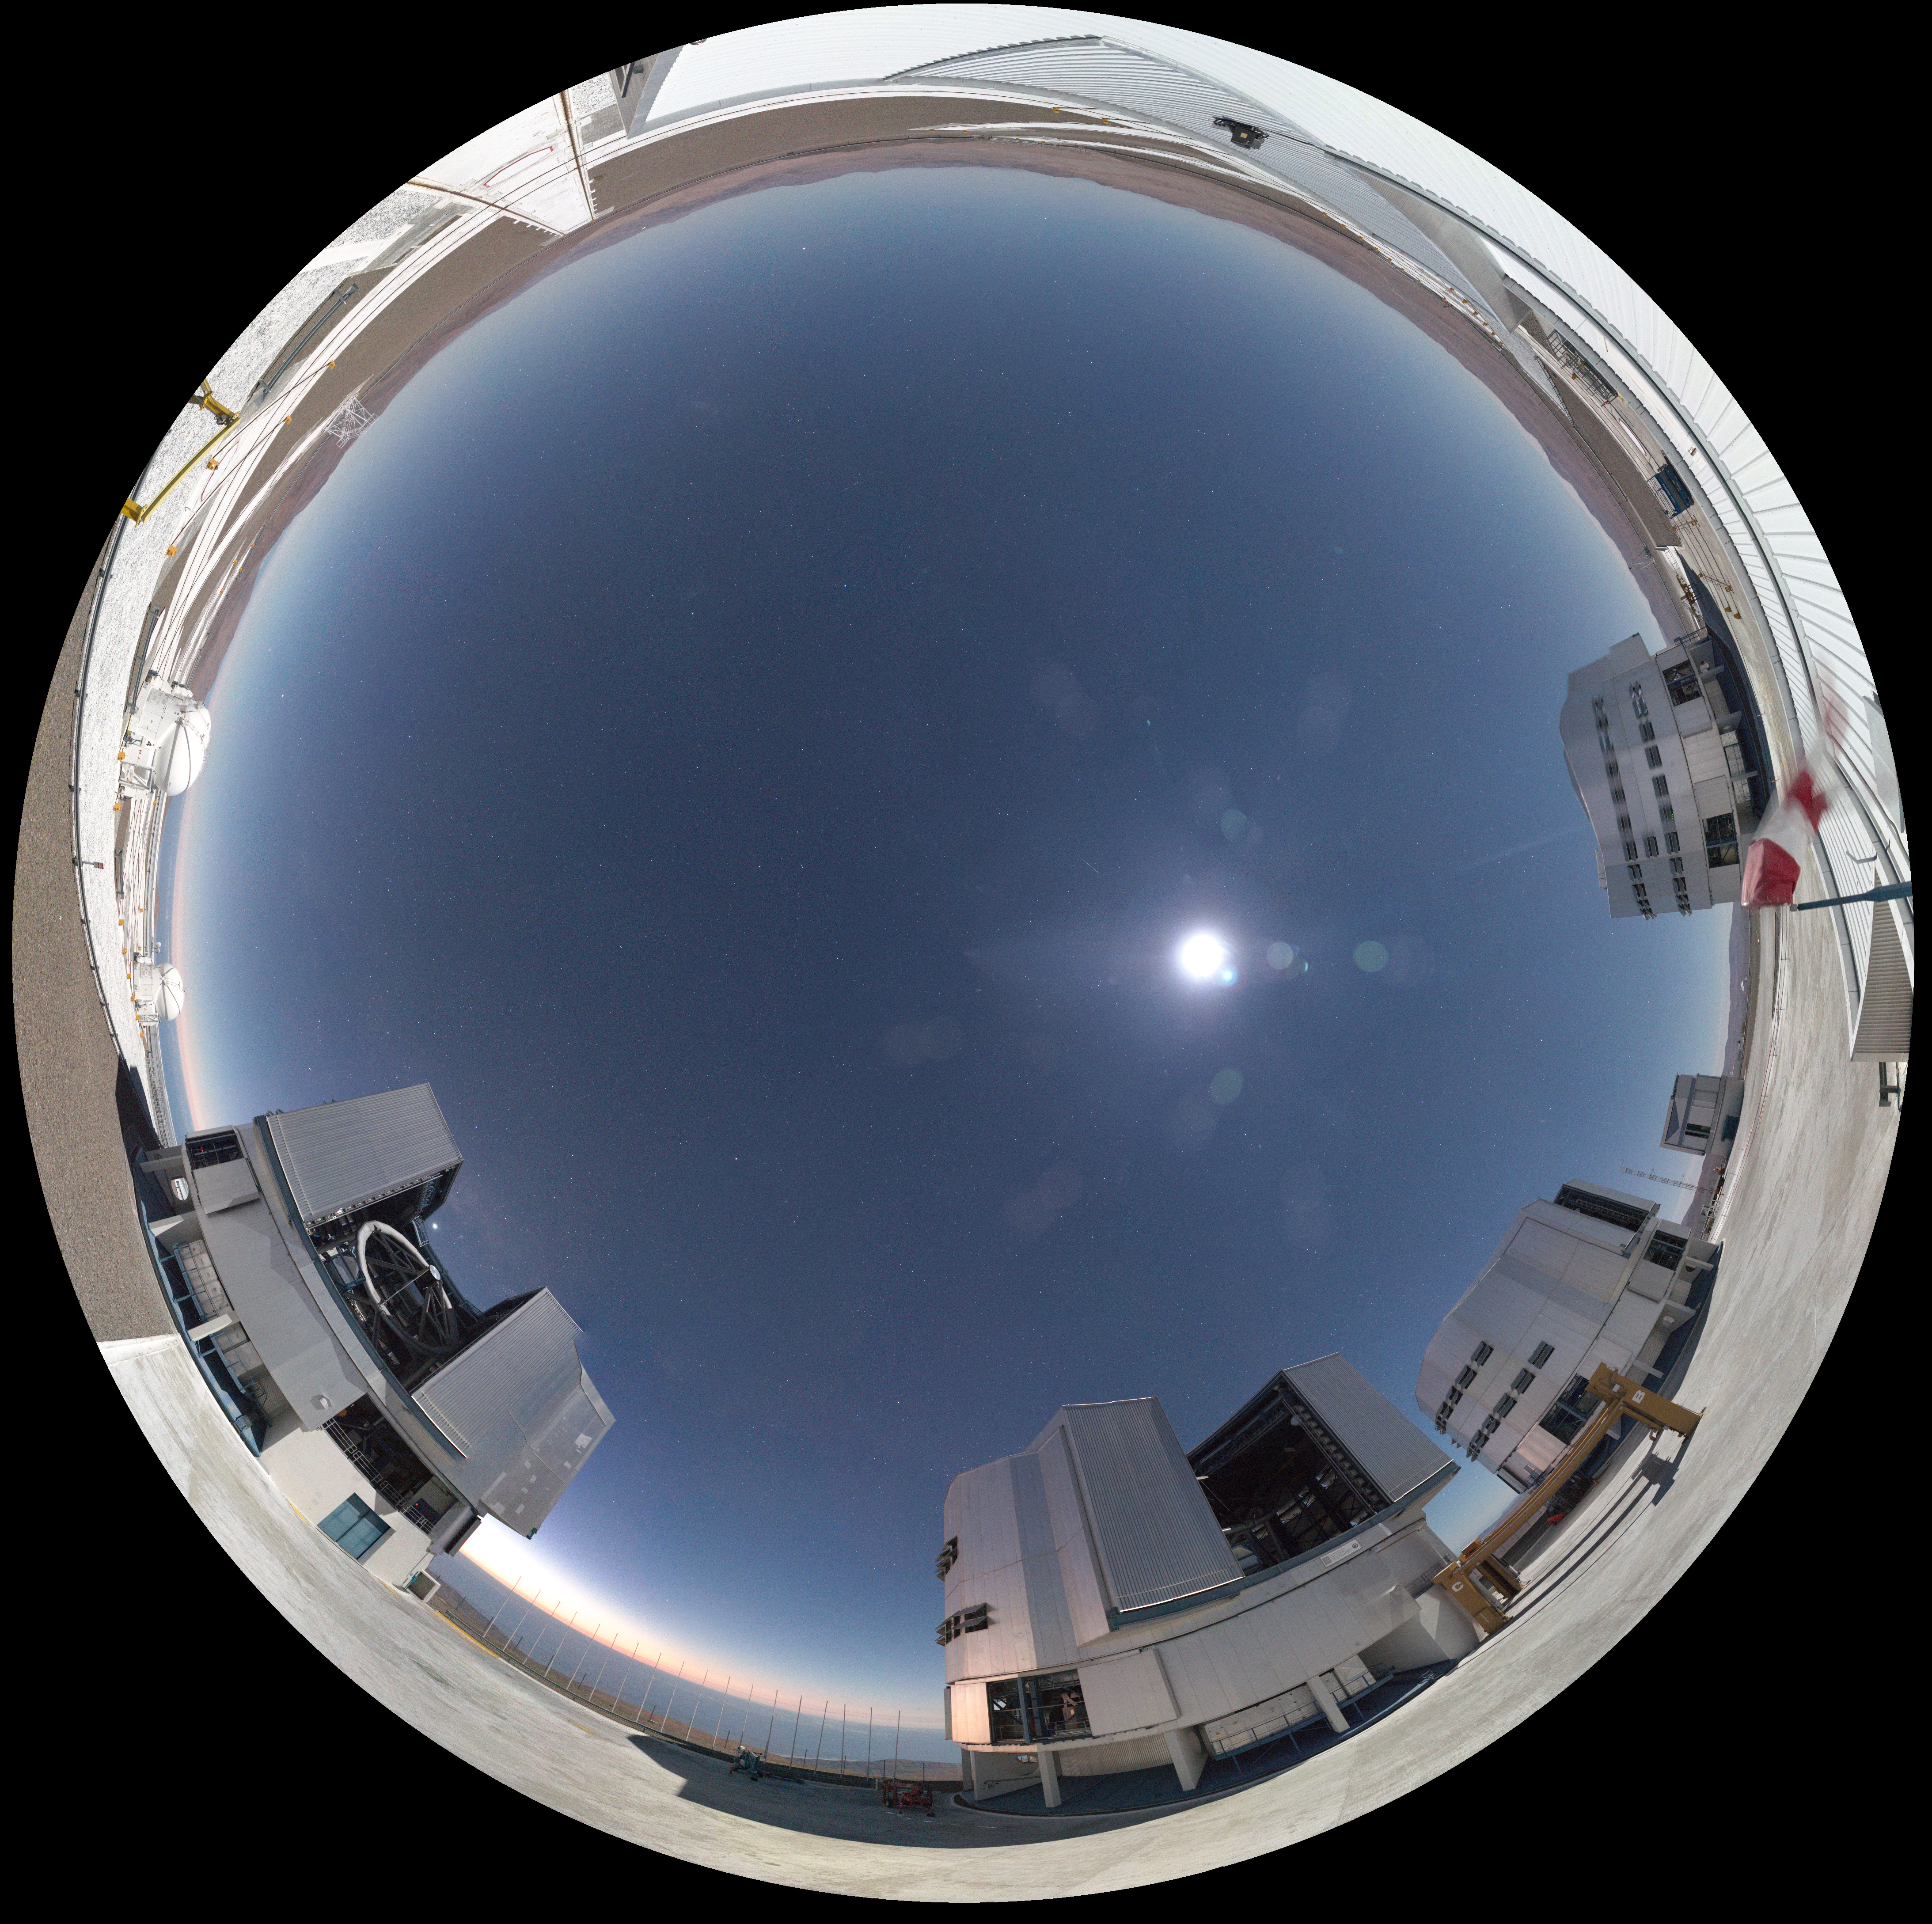

Razor-sharp Paranal

New webcams installed at ESO's facilities in Chile provide unparalleled levels of detail of the world's most productive astronomical observatories. Here, the Very Large Telescope is imaged in 4K definition, beneath the cloudless Atacama sky.

Such images could be used in the ESO Supernova Planetarium & Visitor Centre in Garching, Germany.

Credit: ESO